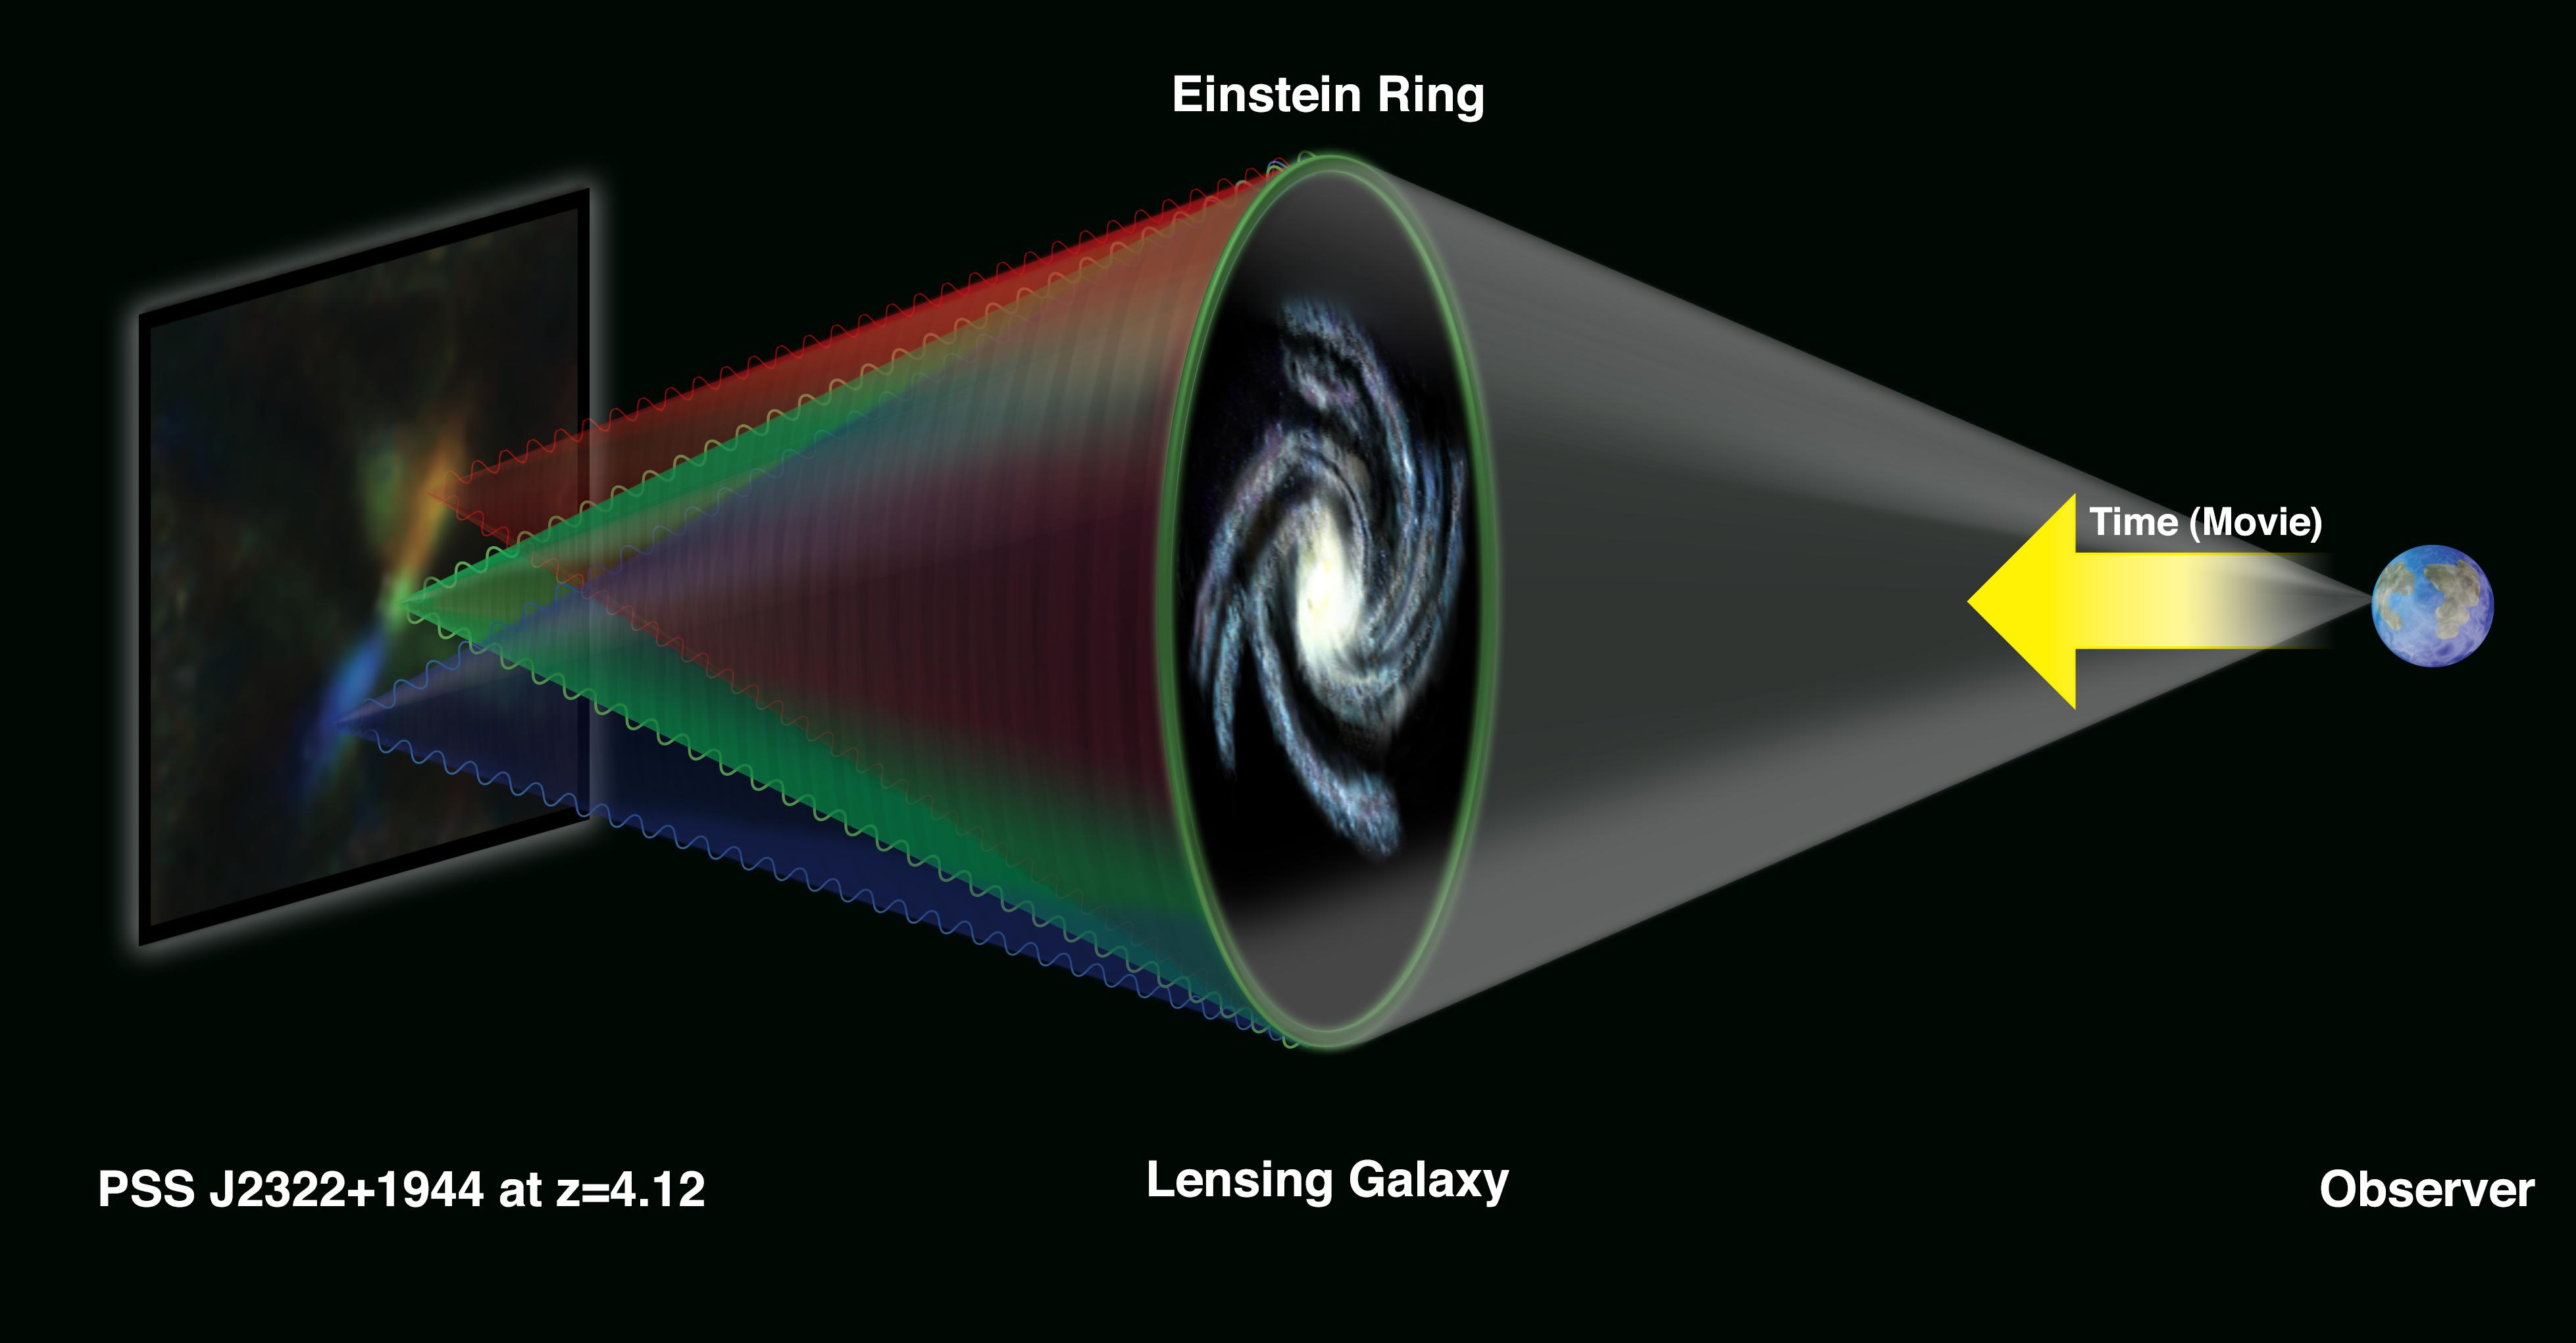

What is a Lensed Galaxy?

The Very Large Array (VLA) looked at a galaxy more than 12 billion light-years from Earth. Between this galaxy and Earth lies another distant galaxy, so perfectly aligned along the line of sight that its gravity bends the light and radio waves from the farther object into a circle, or "Einstein Ring." Gravitational lenses were predicted, based on Albert Einstein's General Theory of Relativity, in 1919. Einstein himself showed in 1936 that a perfectly-aligned gravitational lens would produce a circular image, but felt that the chances of actually observing such an object were nearly zero. The first gravitational lens was discovered in 1979, and the first Einstein Ring was discovered by researchers using the VLA in 1987.

Credit: Bill Saxton, NRAO/AUI/NSF